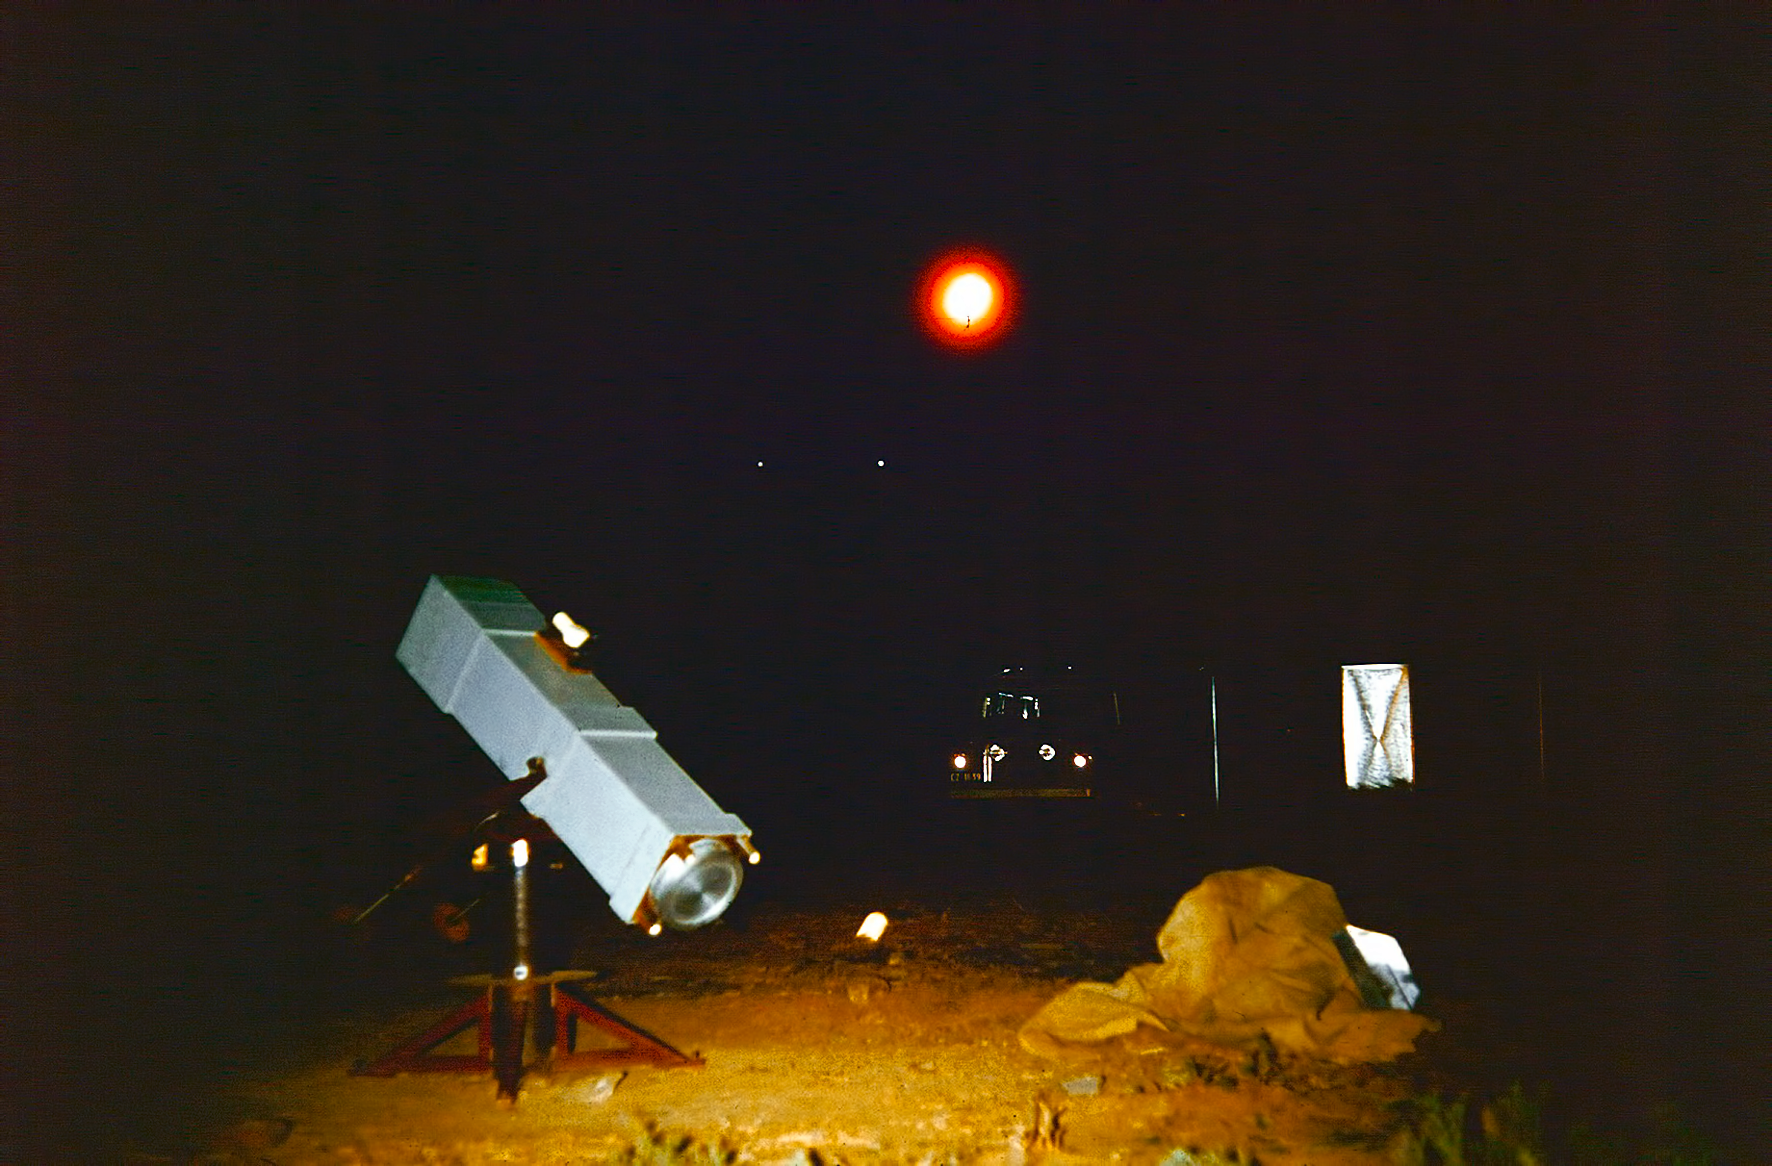

Observing at Rockdale mountain

Image of the Rockdale Mountain observing site in South Africa from ESO’s testing expedition in the early 1960s.

Credit: ESO/J.Doornenbal